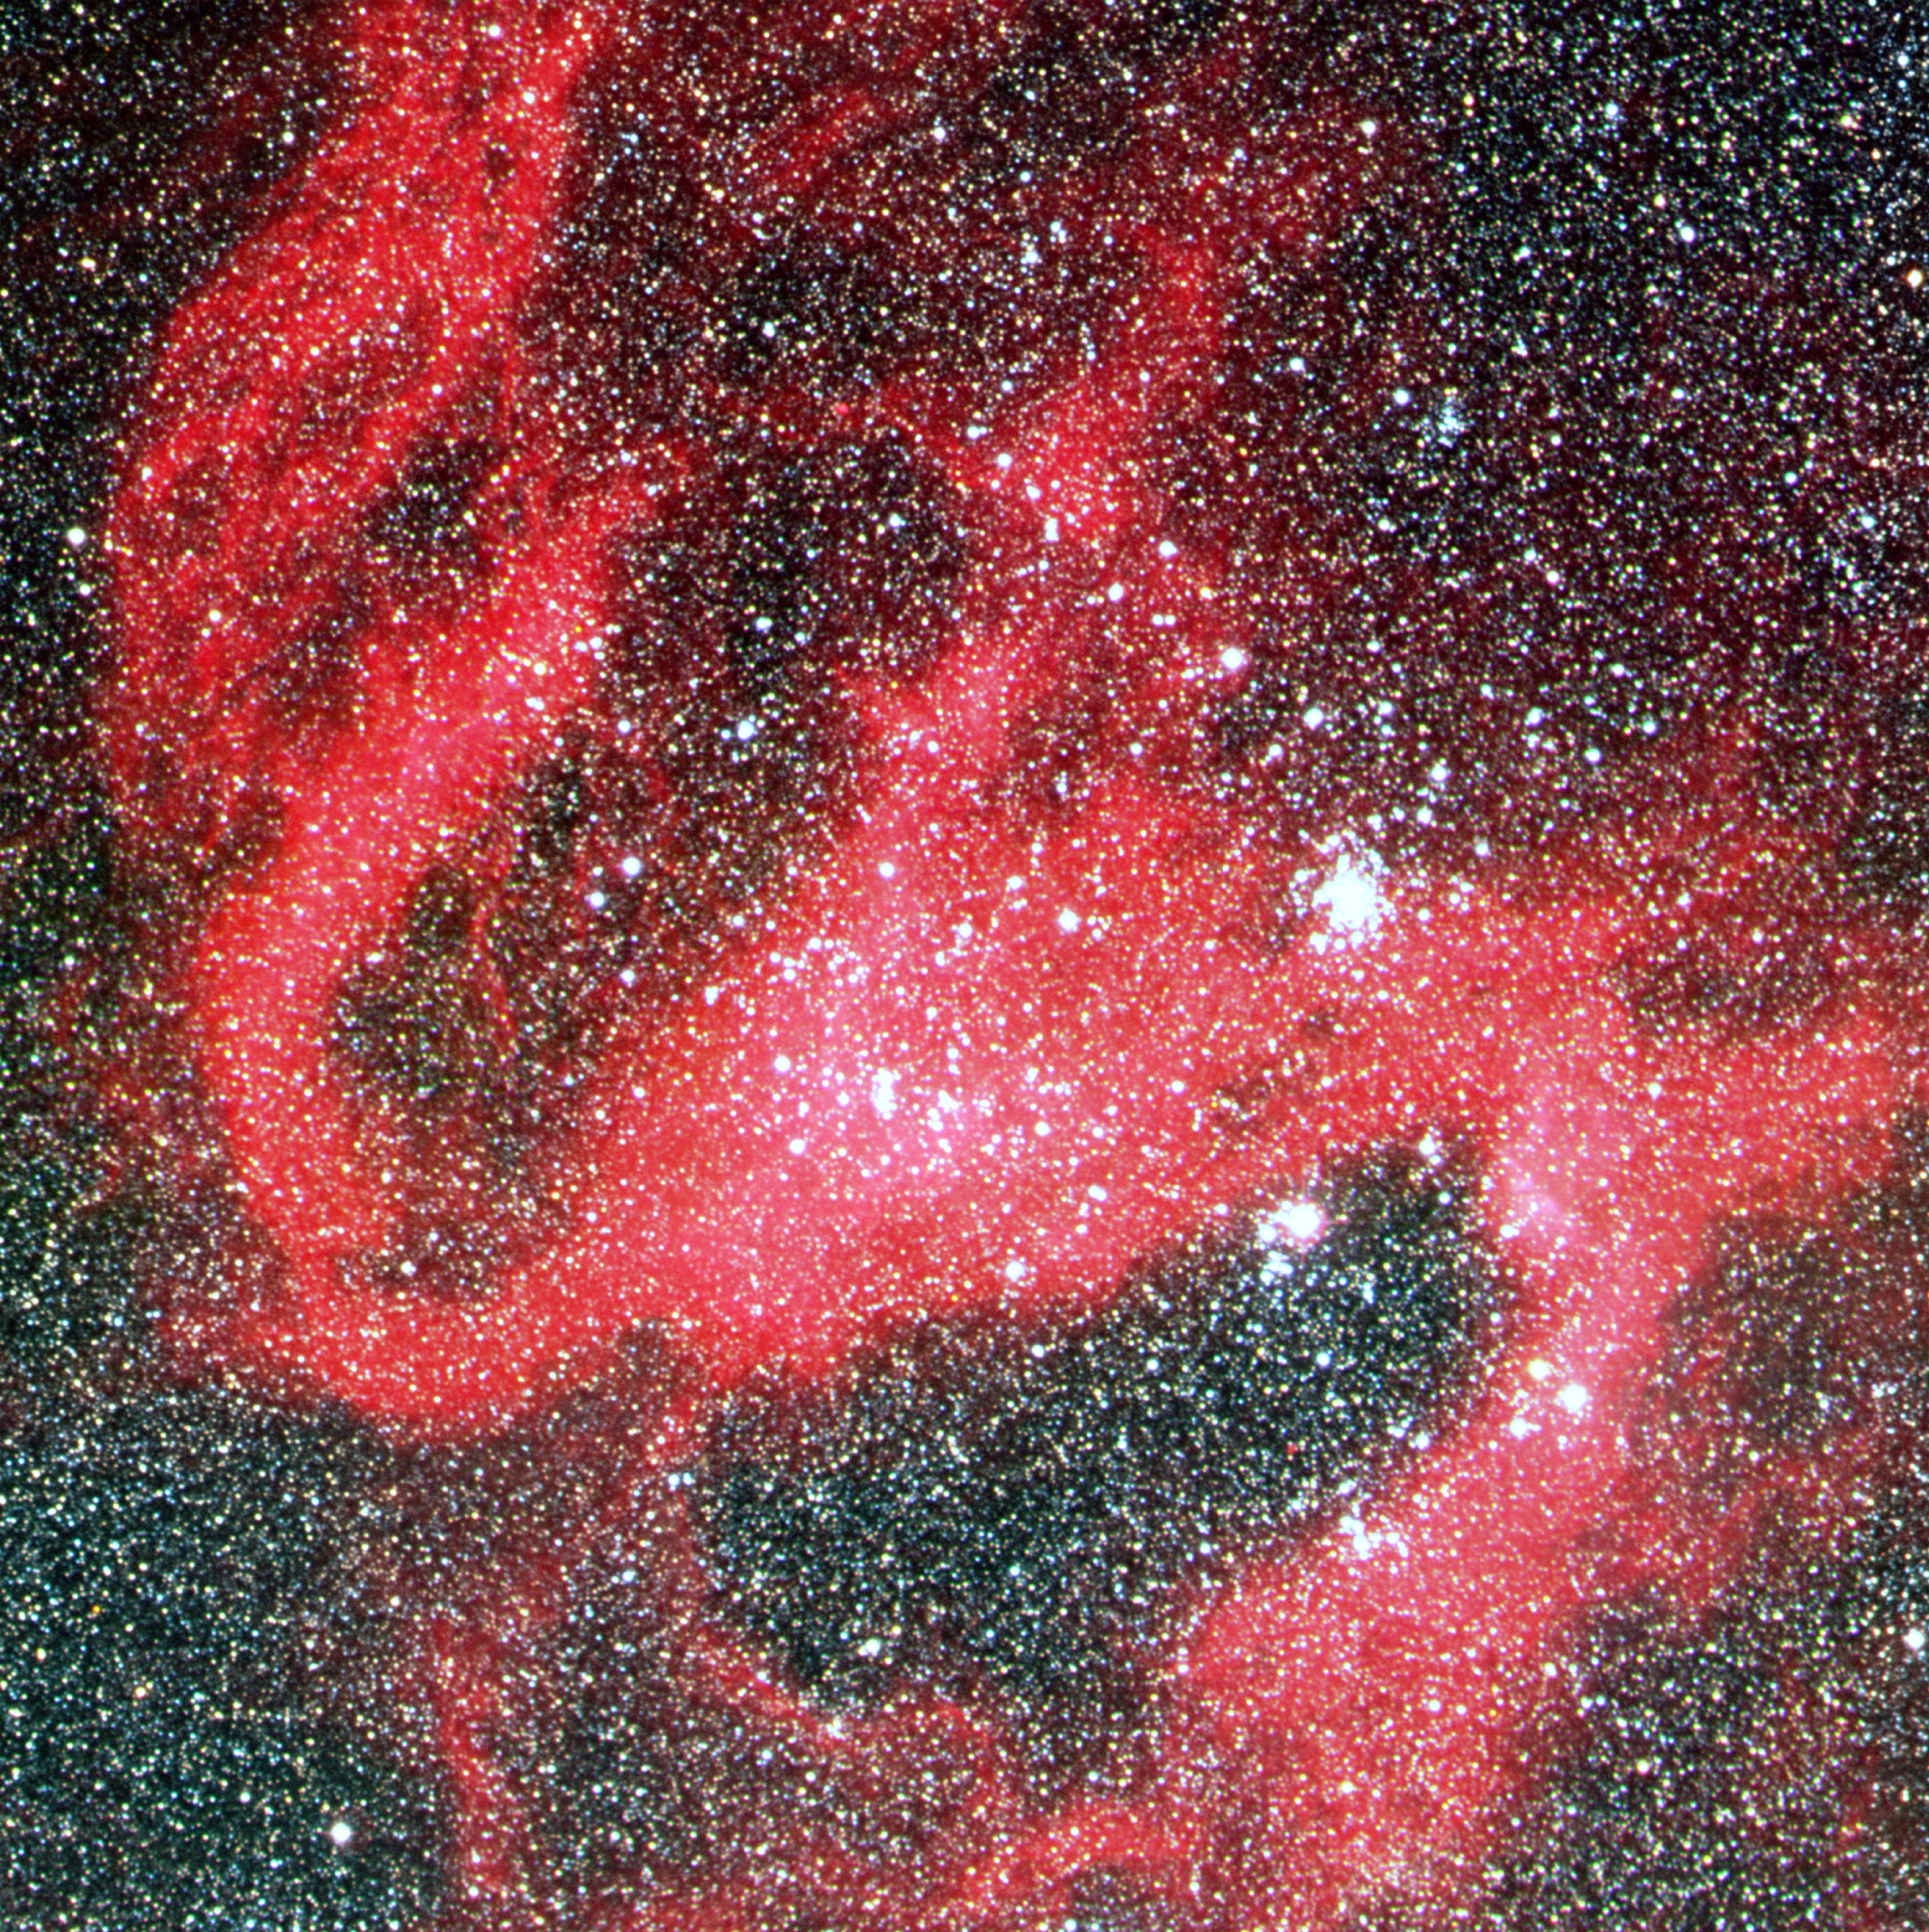

Detail of N119 in the Large Magellanic Cloud

This image shows N119 in detail. N119 is an "H II region" in the LMC. The most remarkable characteristic is its pronounced spiral shape that is reminiscent of a barred spiral galaxy. It is quite large, about 400 x 600 light-years, and it is situated at the northern side of the stellar bar of the Large Magellanic Cloud, near the centre of rotation of the neutral hydrogen in this galaxy. It is this bar that is responsible for the much higher star density in the lower half of the full-field photo.

Credit: ESO